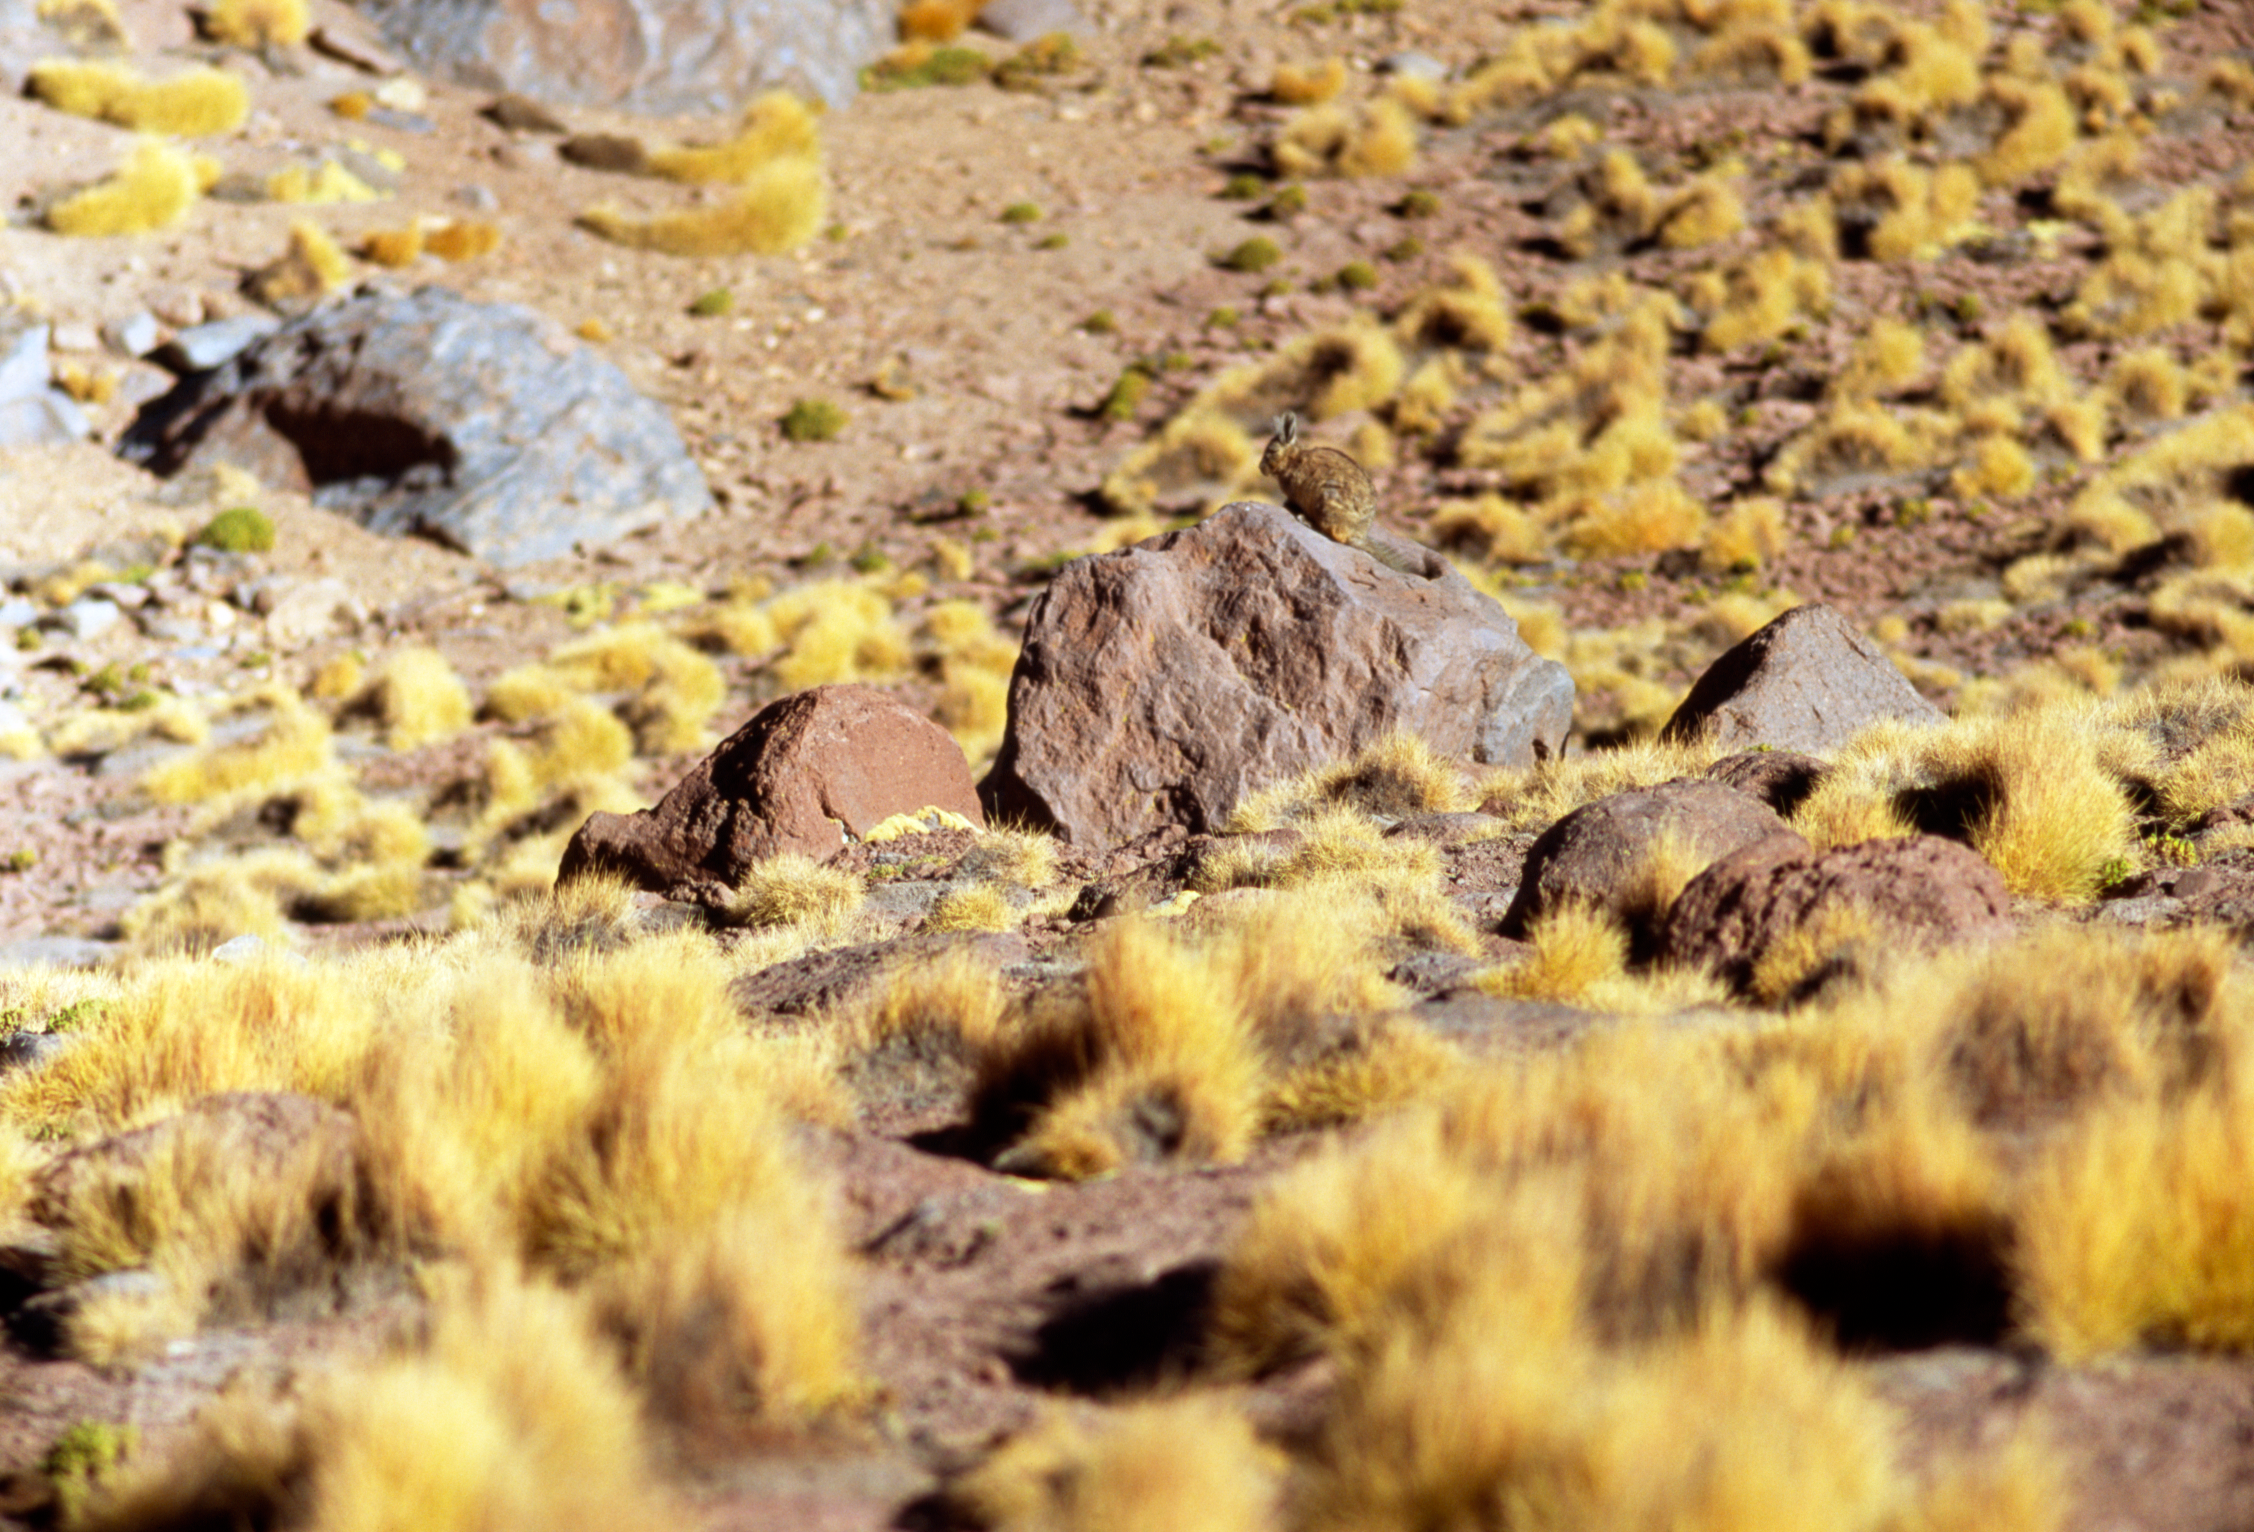

Vizcacha in the desert

A Vizcacha, at about 4,000 metres of altitude in the chilean desert in December 2004.

Credit: ESO